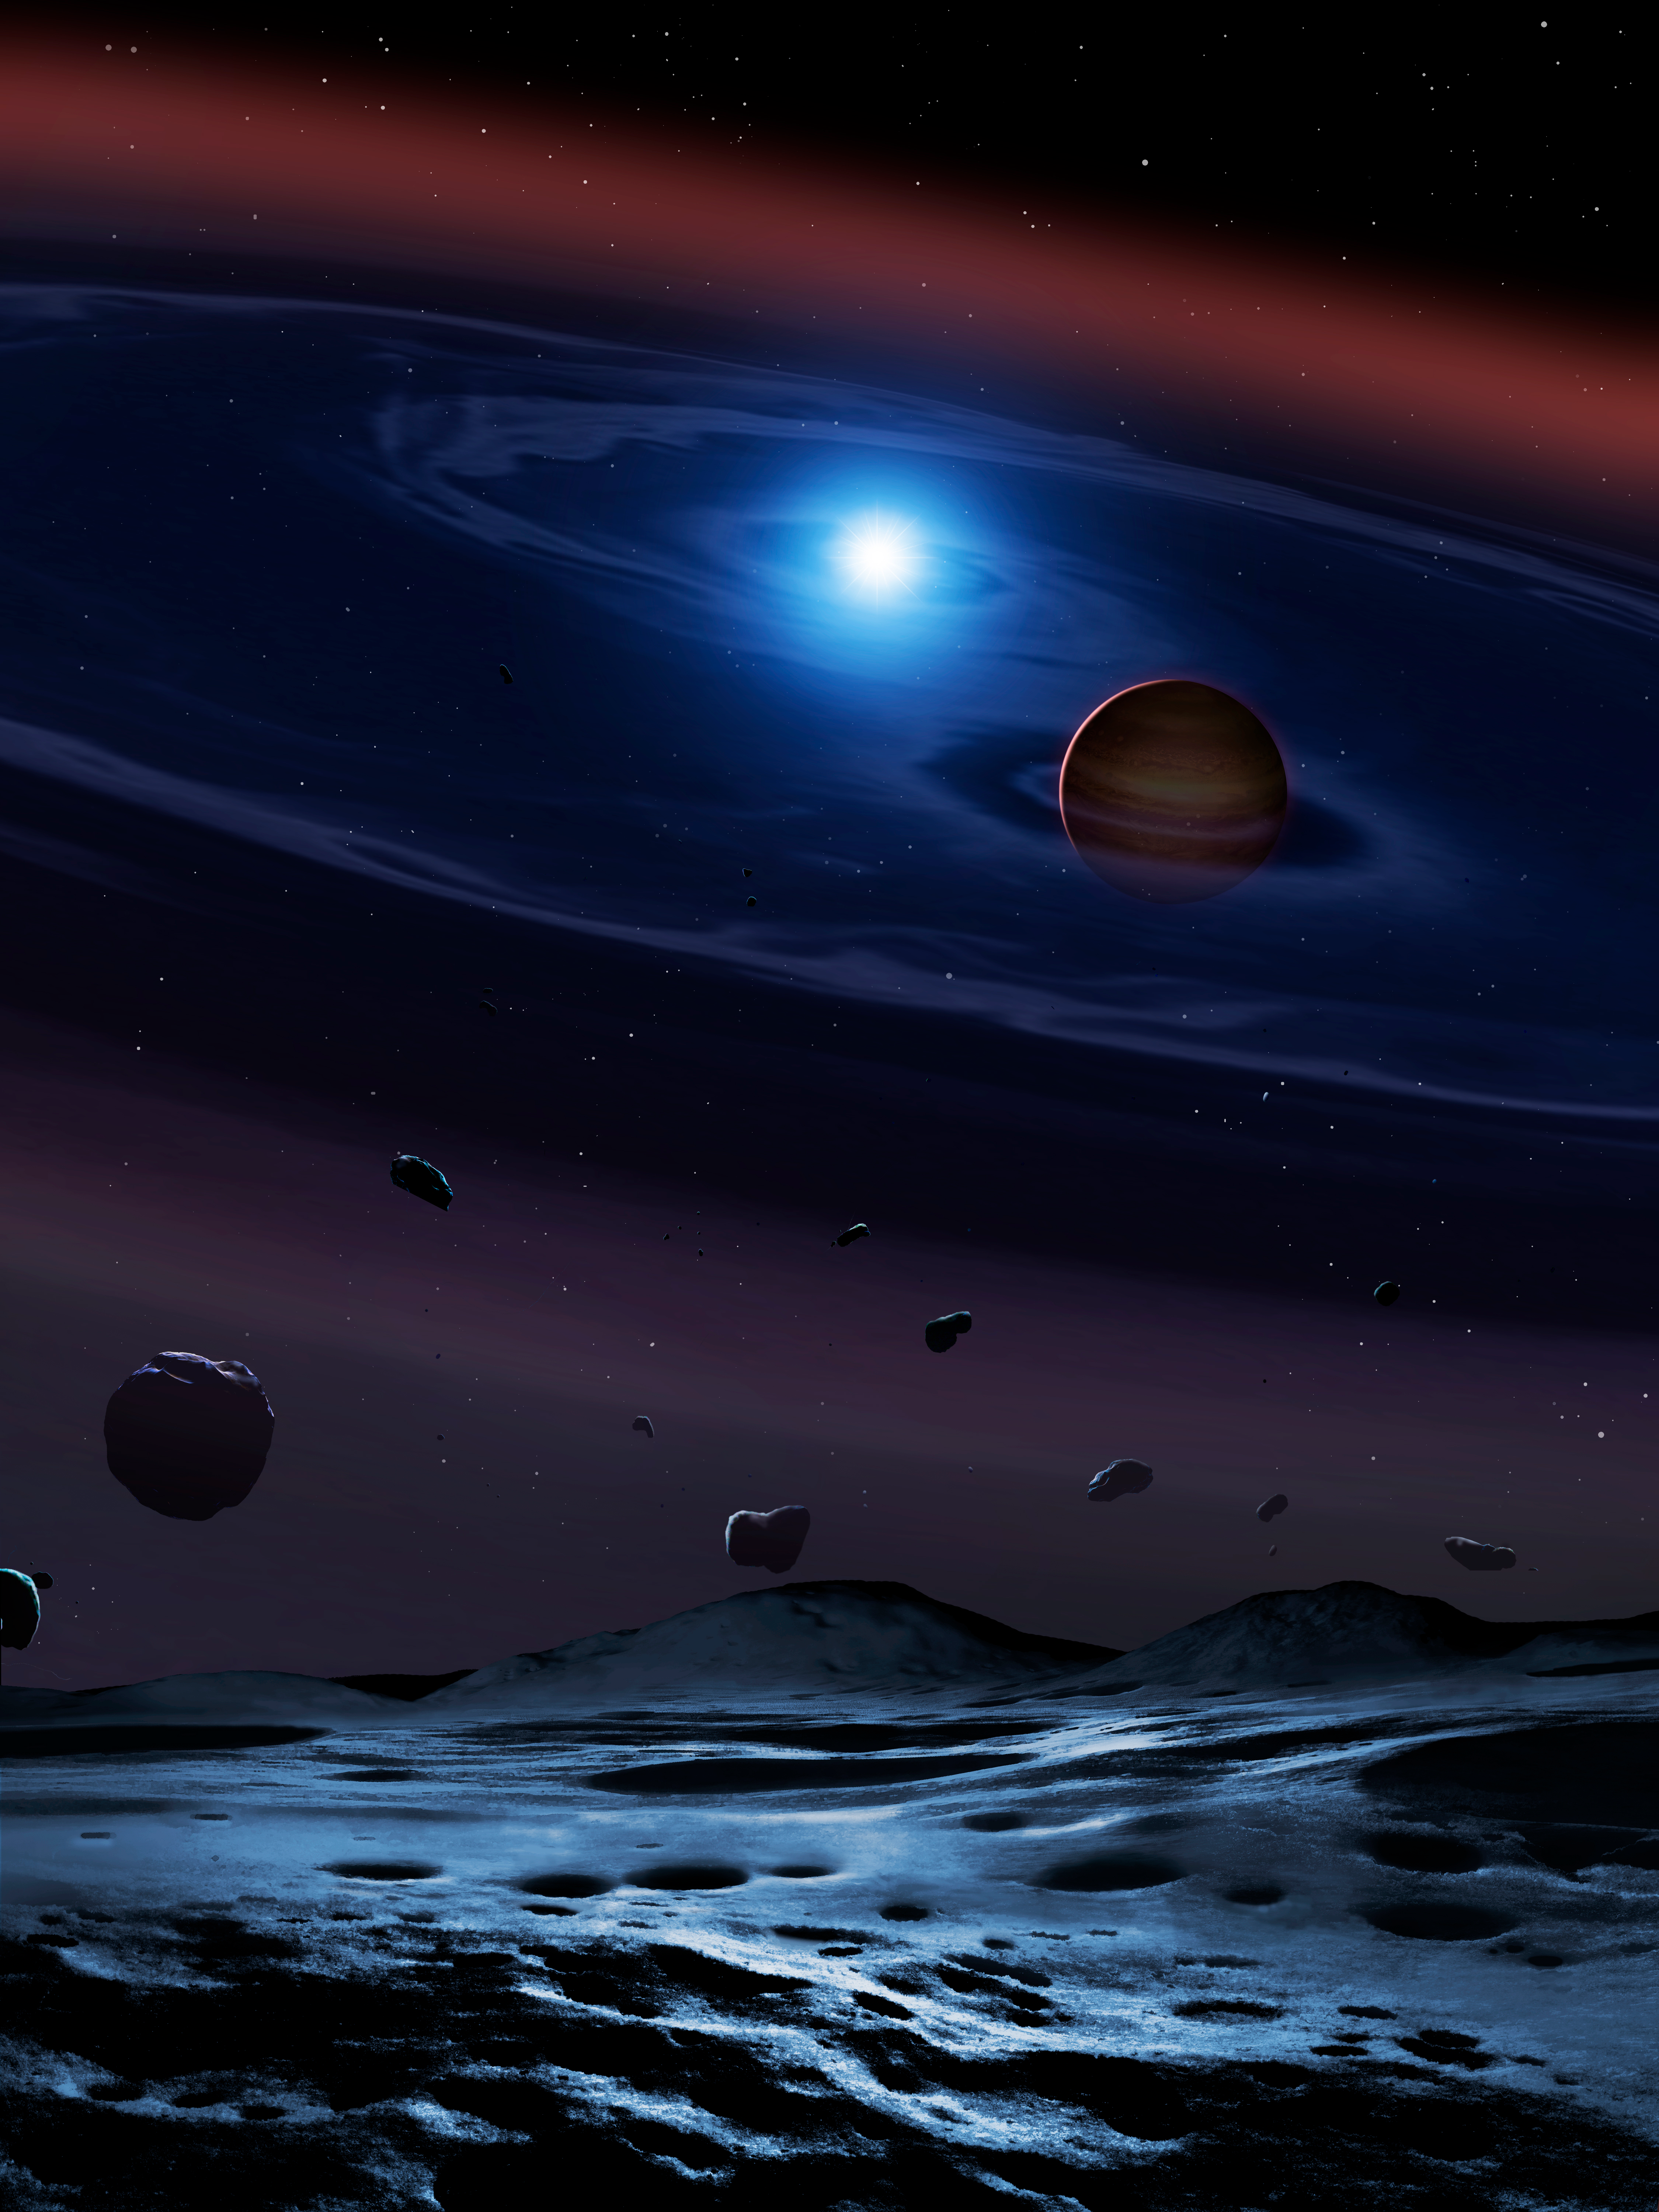

A disc of rocky debris from a disrupted planetesimal

A disc of rocky debris from a disrupted planetesimal surrounds white dwarf plus brown dwarf binary star. The white dwarf is the burned-out core of a star that was probably similar to the Sun, the brown dwarf is only ~60 times heavier than Jupiter, and the two stars go around each other in only a bit over two hours. Credit:

Credit: International Gemini Observatory/NOIRLab/NSF/AURA/UCL/University of Warwick/University of Sheffield//Mark Garlick